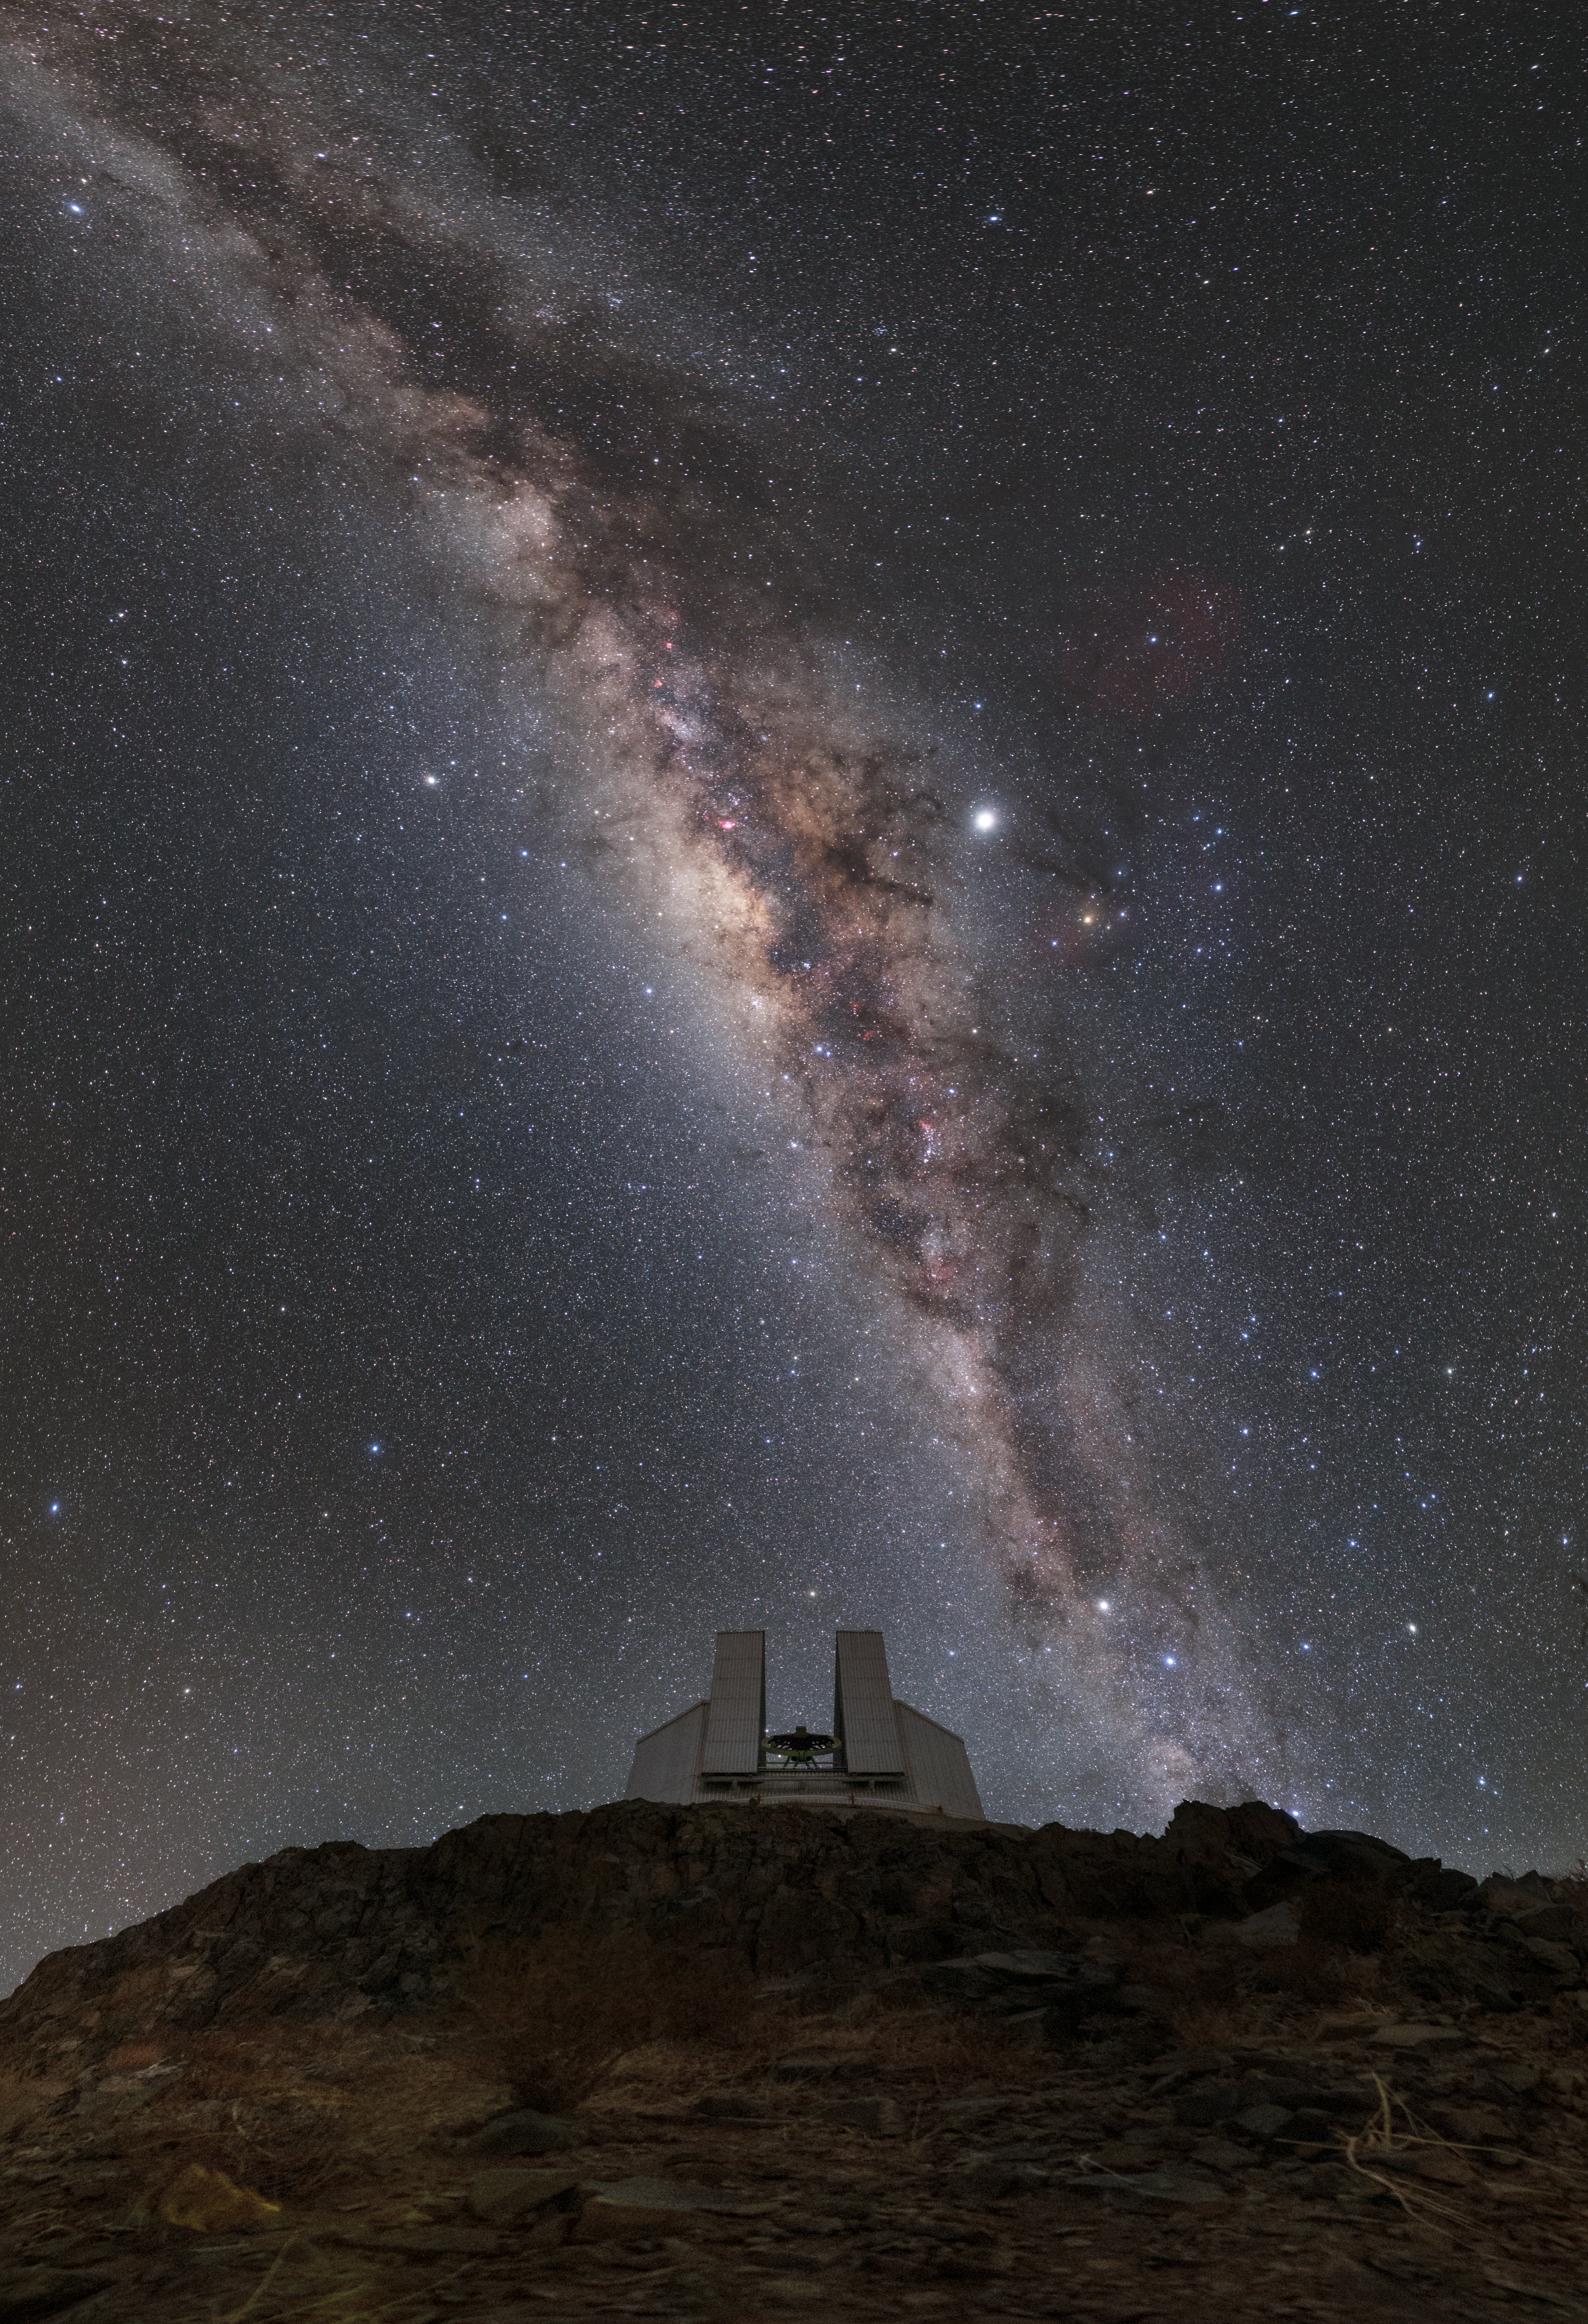

New Technology for a Sharper Future

Perched between the cascading arch of the Milky Way and the dark mountainside of La Silla Observatory lies the New Technology Telescope (NTT).

Since 1989 this ESO telescope has observed and taken images of our night sky in exquisite detail. Some of its more recent achievements include: the observation of the merging of two neutron stars; a more detailed insight into the structure of asteroids; the analysis of hundreds of planetary nebulae; and even research into planets in far off solar systems.

Telescopes with larger primary mirrors are able to capture more light. However, a larger mirror’s perfect shape is more difficult to maintain. Astronomers found that with primary mirrors over five metres in diameter, image quality decreased enormously as gravity pulled them out of shape (NTT is 3.5 meters in diameter and was meant as a pioneer project to allow telescopes with larger mirrors to be built). Active optics, an idea that came from ESO engineer Raymond Wilson, means that a thin and deformable primary mirror can be controlled by a primary support system that applies the necessary force to correct for these gravity-induced deformations.

The improvements to ground-based astronomy as a result of this new design were huge. Active optics became the main feature of the NTT, which has since viewed phenomena in the sky in exquisite detail. The telescope’s active optics were soon implemented on the two, segmented, 10-metre telescopes at Keck Observatory in Hawai‘i. The design of this telescope was revolutionary. Advancements are still being made today, implementing similar technology in some of the largest telescopes in the world.

Credit: ESO/P. Horálek